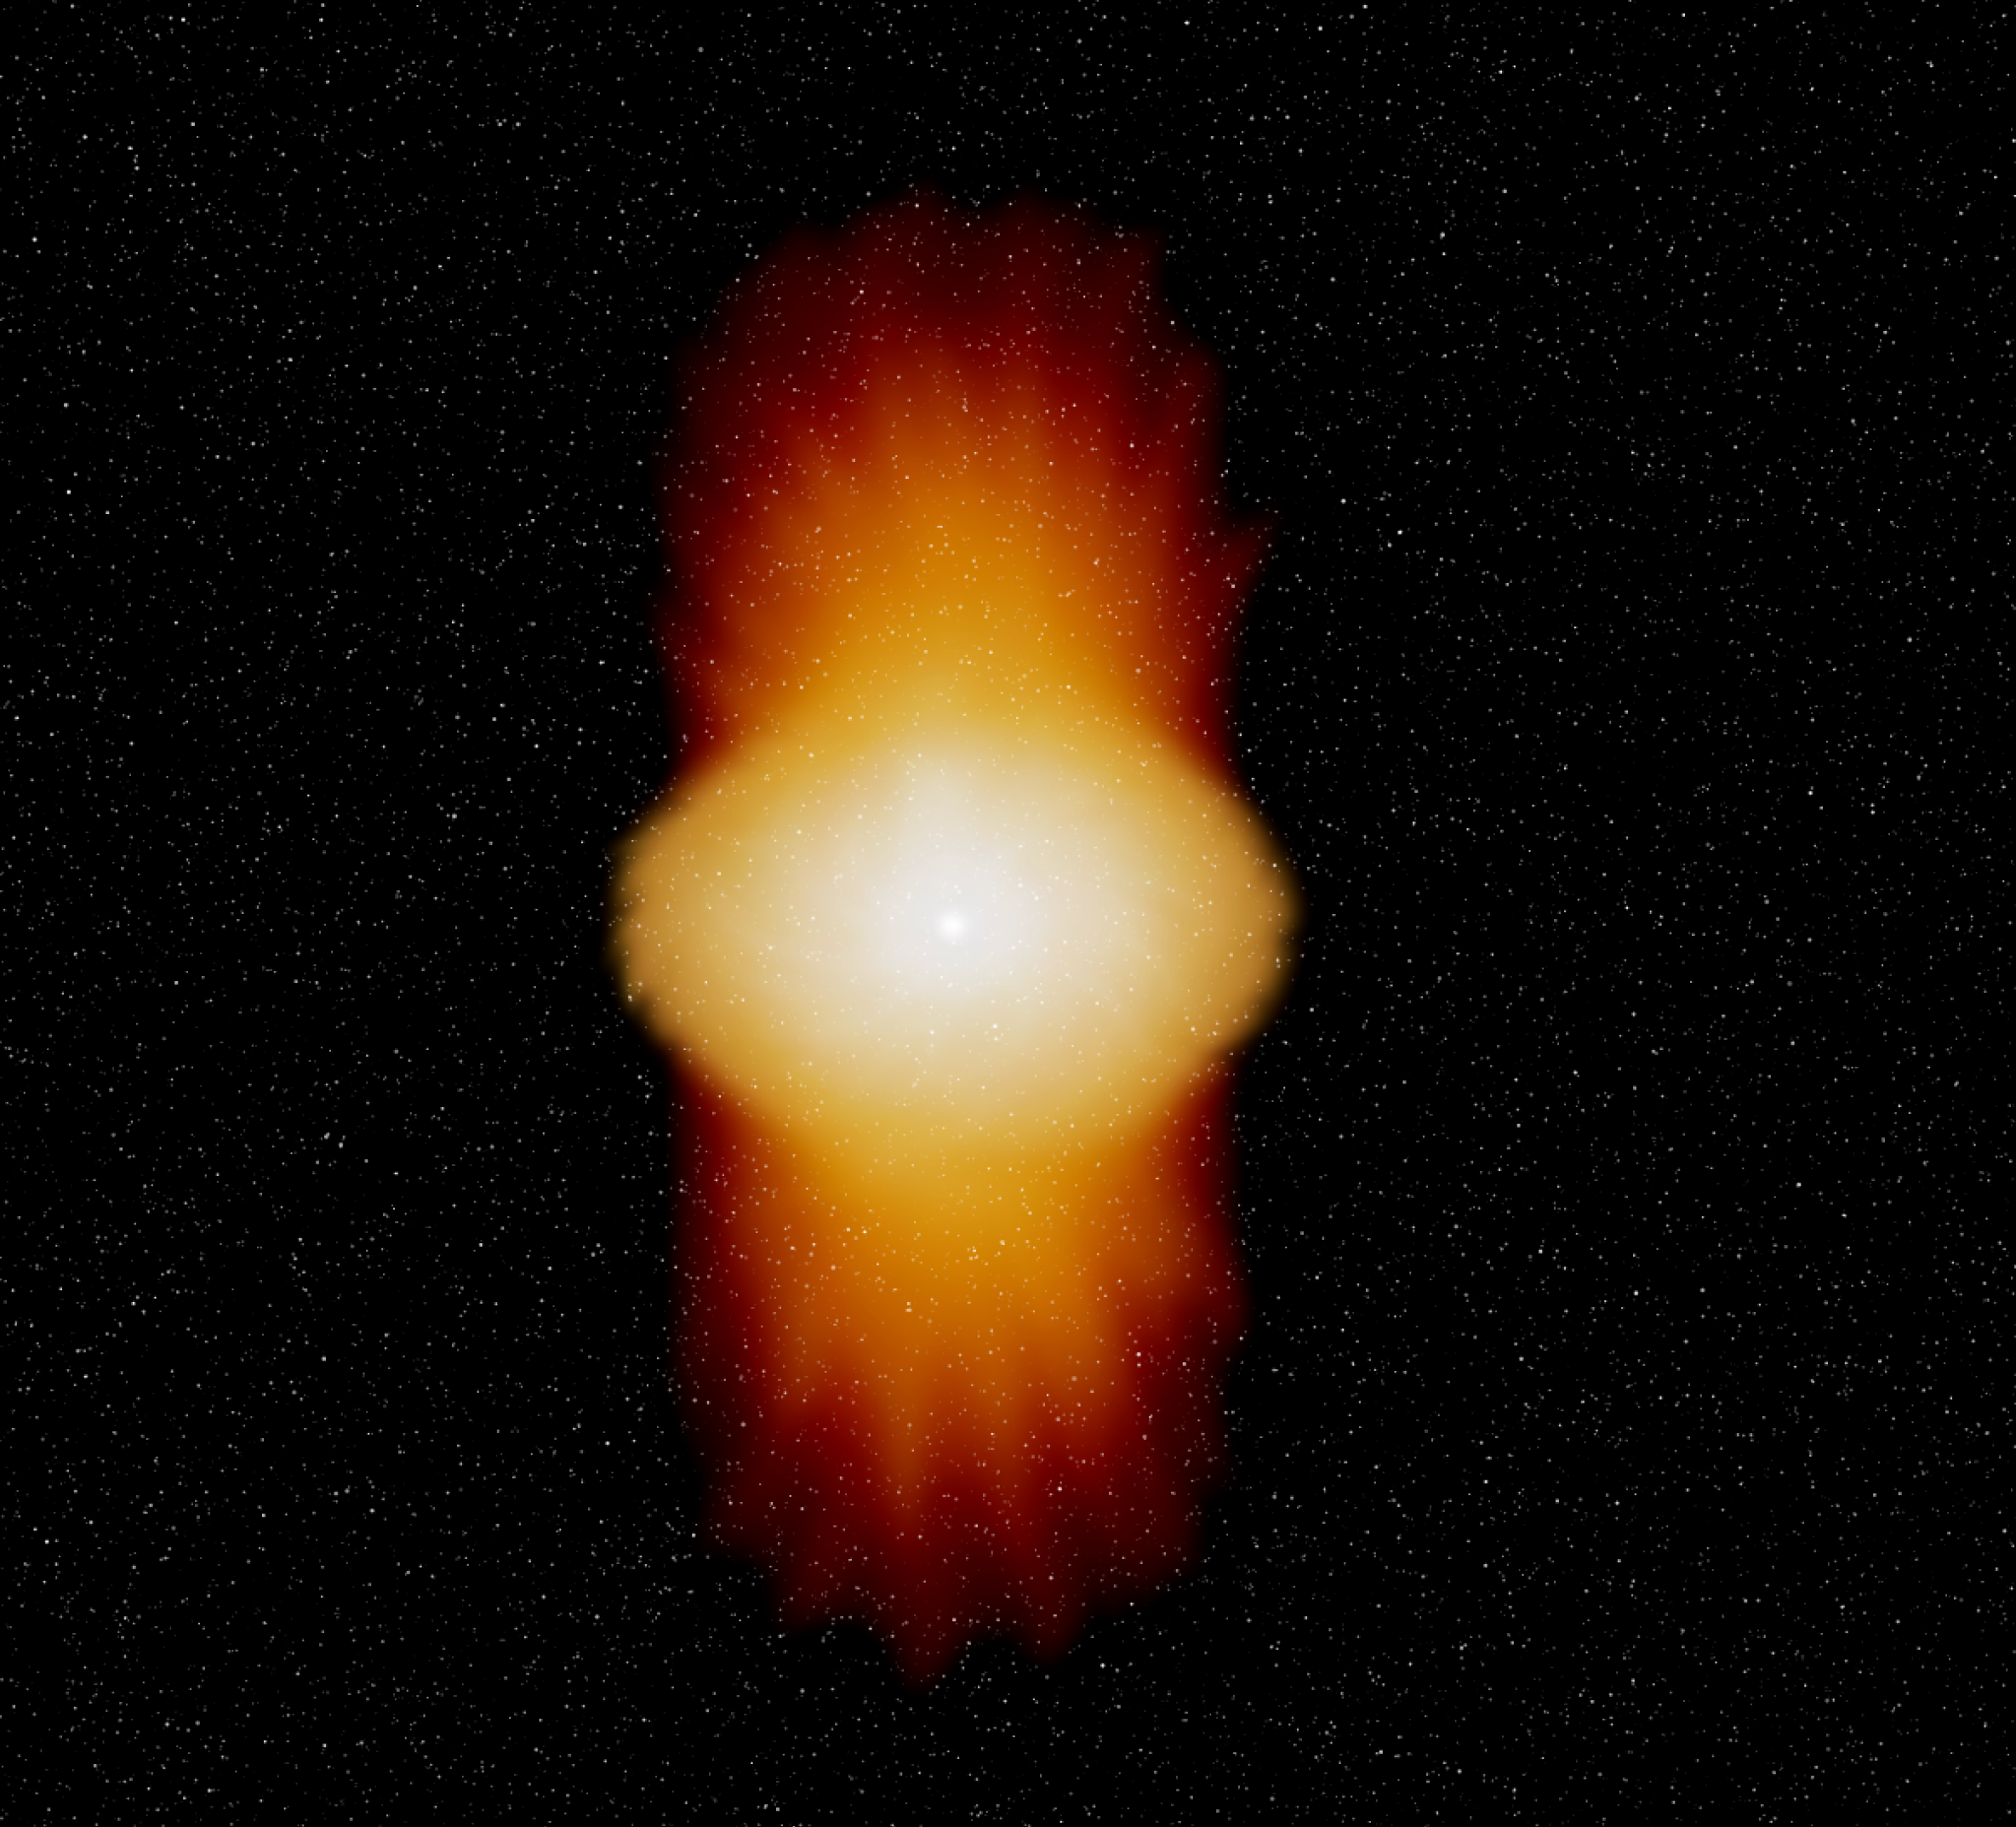

The Be star Alpha Arae (artist's impression)

Artist's impression of the Be star Alpha Arae. The star is rotating with a velocity close to its break-up velocity and loses mass through a stellar wind emerging predominantly from the poles and reaching velocities of the order of 2000 km/s. The star is surrounded by a disc in Keplerian rotation.

Credit: ESO/Anthony Meilland (Observatoire de la Côte d''Azur, France)